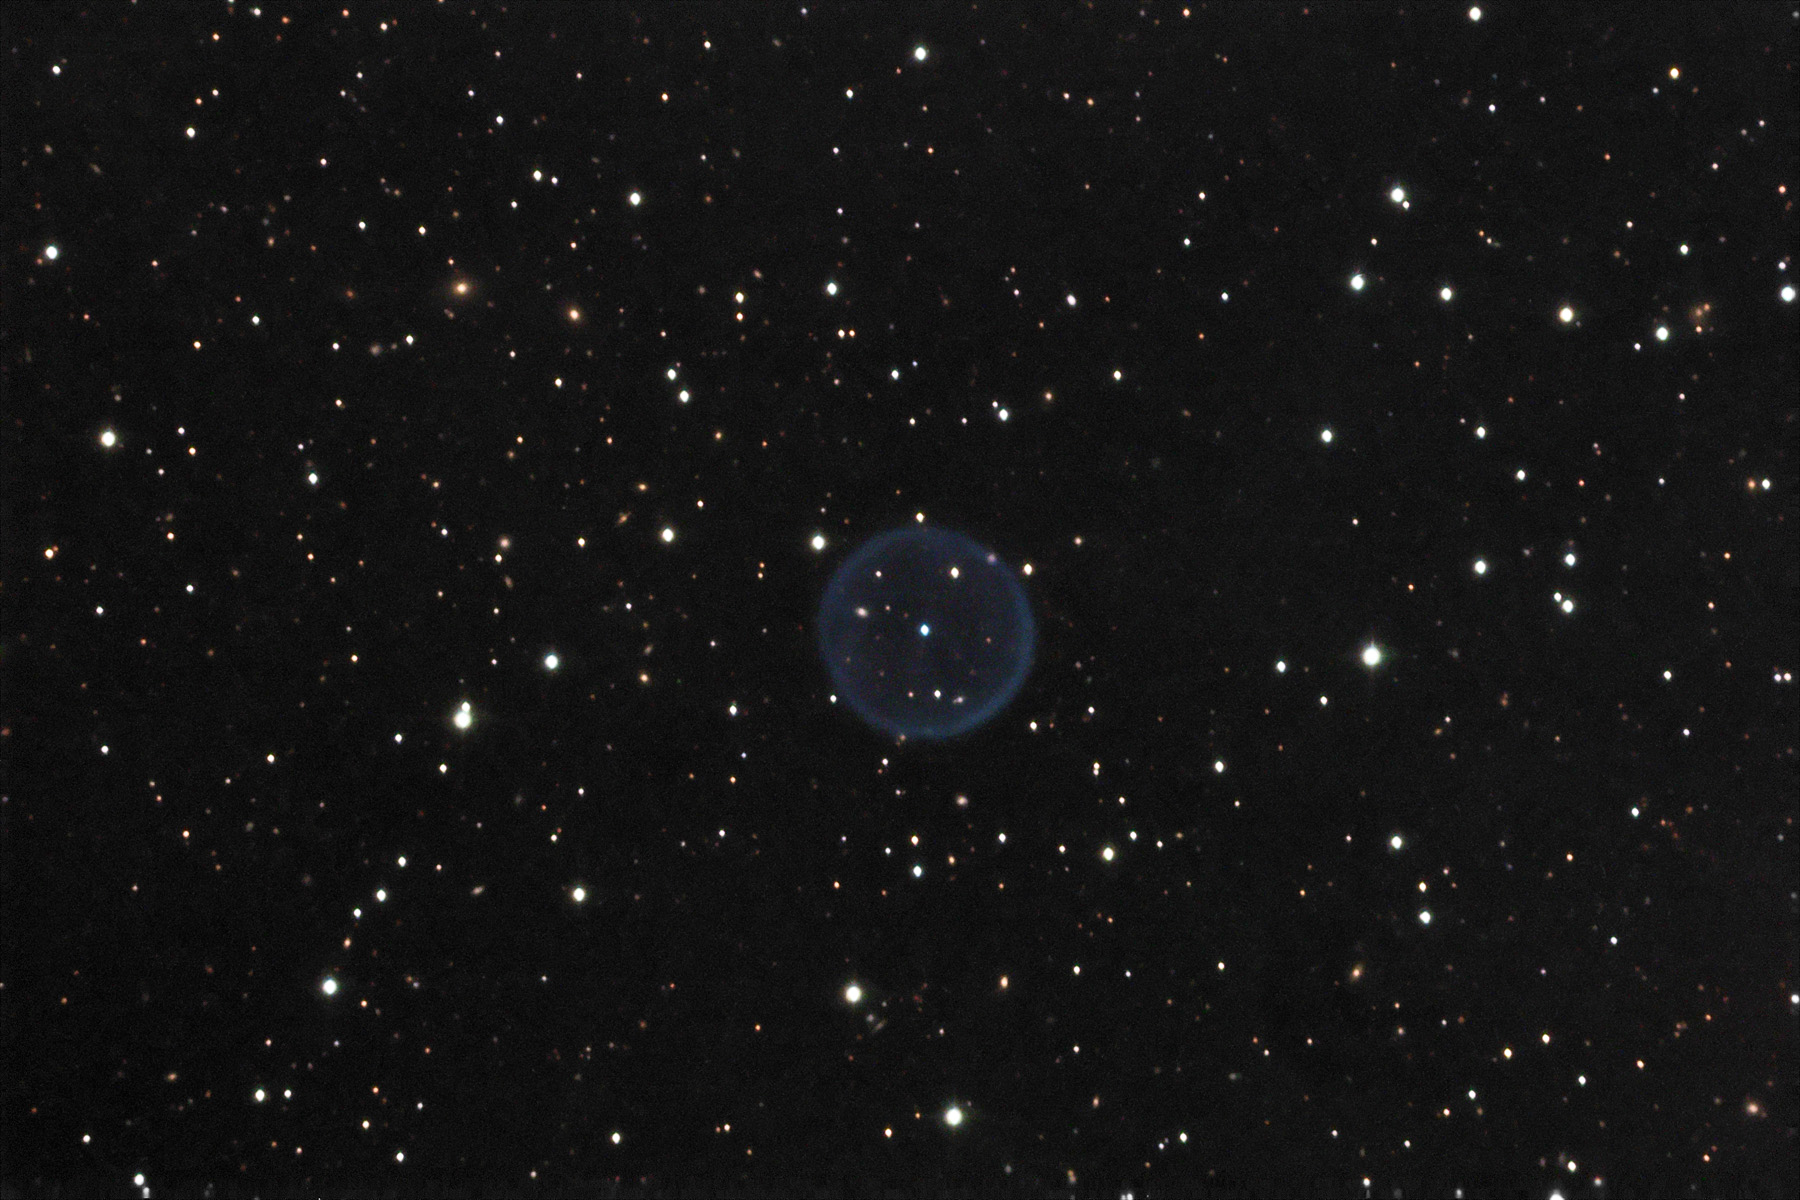

Abell 39

Abell 39 is perhaps one of the most perfect examples of a spherical planetary nebula in the galaxy. As expected, a sphere of gas will show a brighter limb ("edge") since that line of sight has more gas than the view through the center (two layers) of the bubble. This one is unfortunately very faint and subtle. Details of the bubble require a larger telescope (or very long exposures) to bring out. Abell 39 is approximately 5 light years across and 7000 light years away. Note the myriad of background galaxies in the image- especially through the transparent sphere of gas. Also note that the central star is distinctly blue-white in color. A blue-white color indicates that the central star (white dwarf) is very hot. It emits copious amounts of UV radiation which excite the surrounding gas and make it fluoresce its green-blue color. Compare this image with another image (narrowband) of Abell 39 taken at the 3.5m WIYN telescope on Kitt Peak.

This image was taken as part of Advanced Observing Program (AOP) program at Kitt Peak Visitor Center during 2014.

Credit: KPNO/NOIRLab/NSF/AURA/Ken Hotelling and David Whigham/Flynn Haase